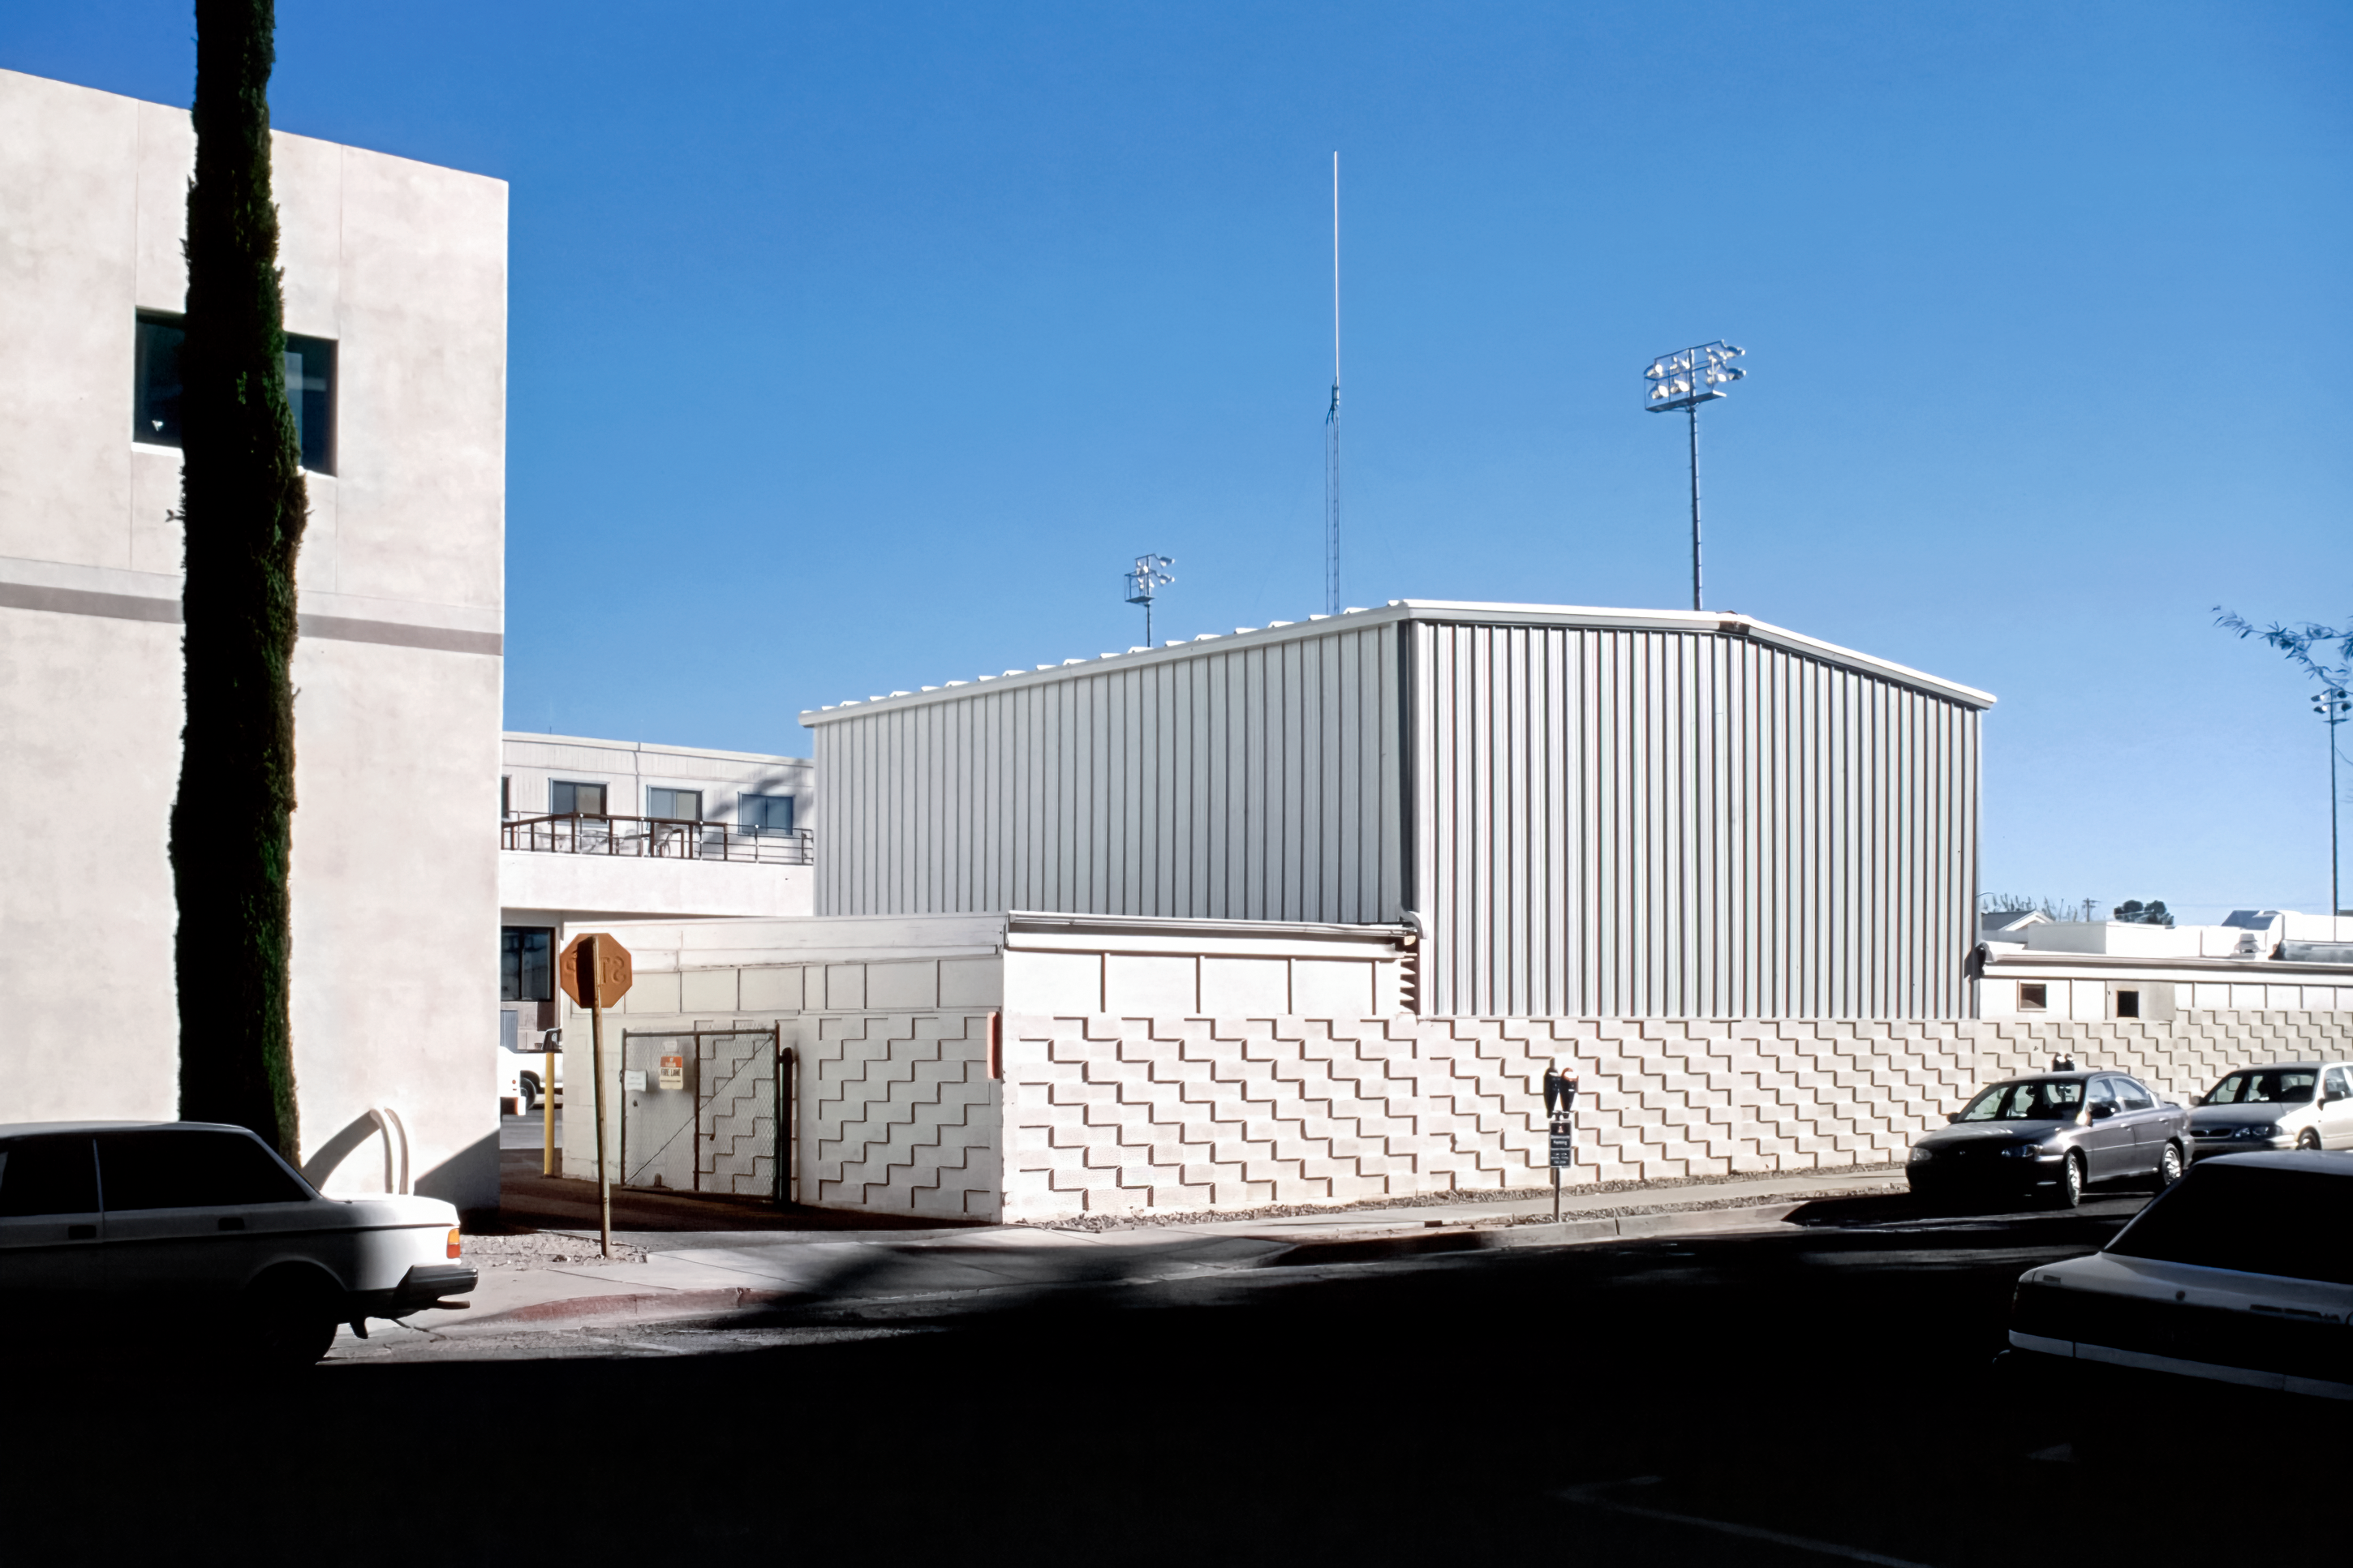

Behind the Flex Rig Building in Tucson

The new Flex Rig Building at the Tucson Headquarters of NOIRLab, then known as the National Optical Astronomy Observatory (NOAO). This image was taken in June 2002 right after the building was constructed.

Credit: NOIRLab